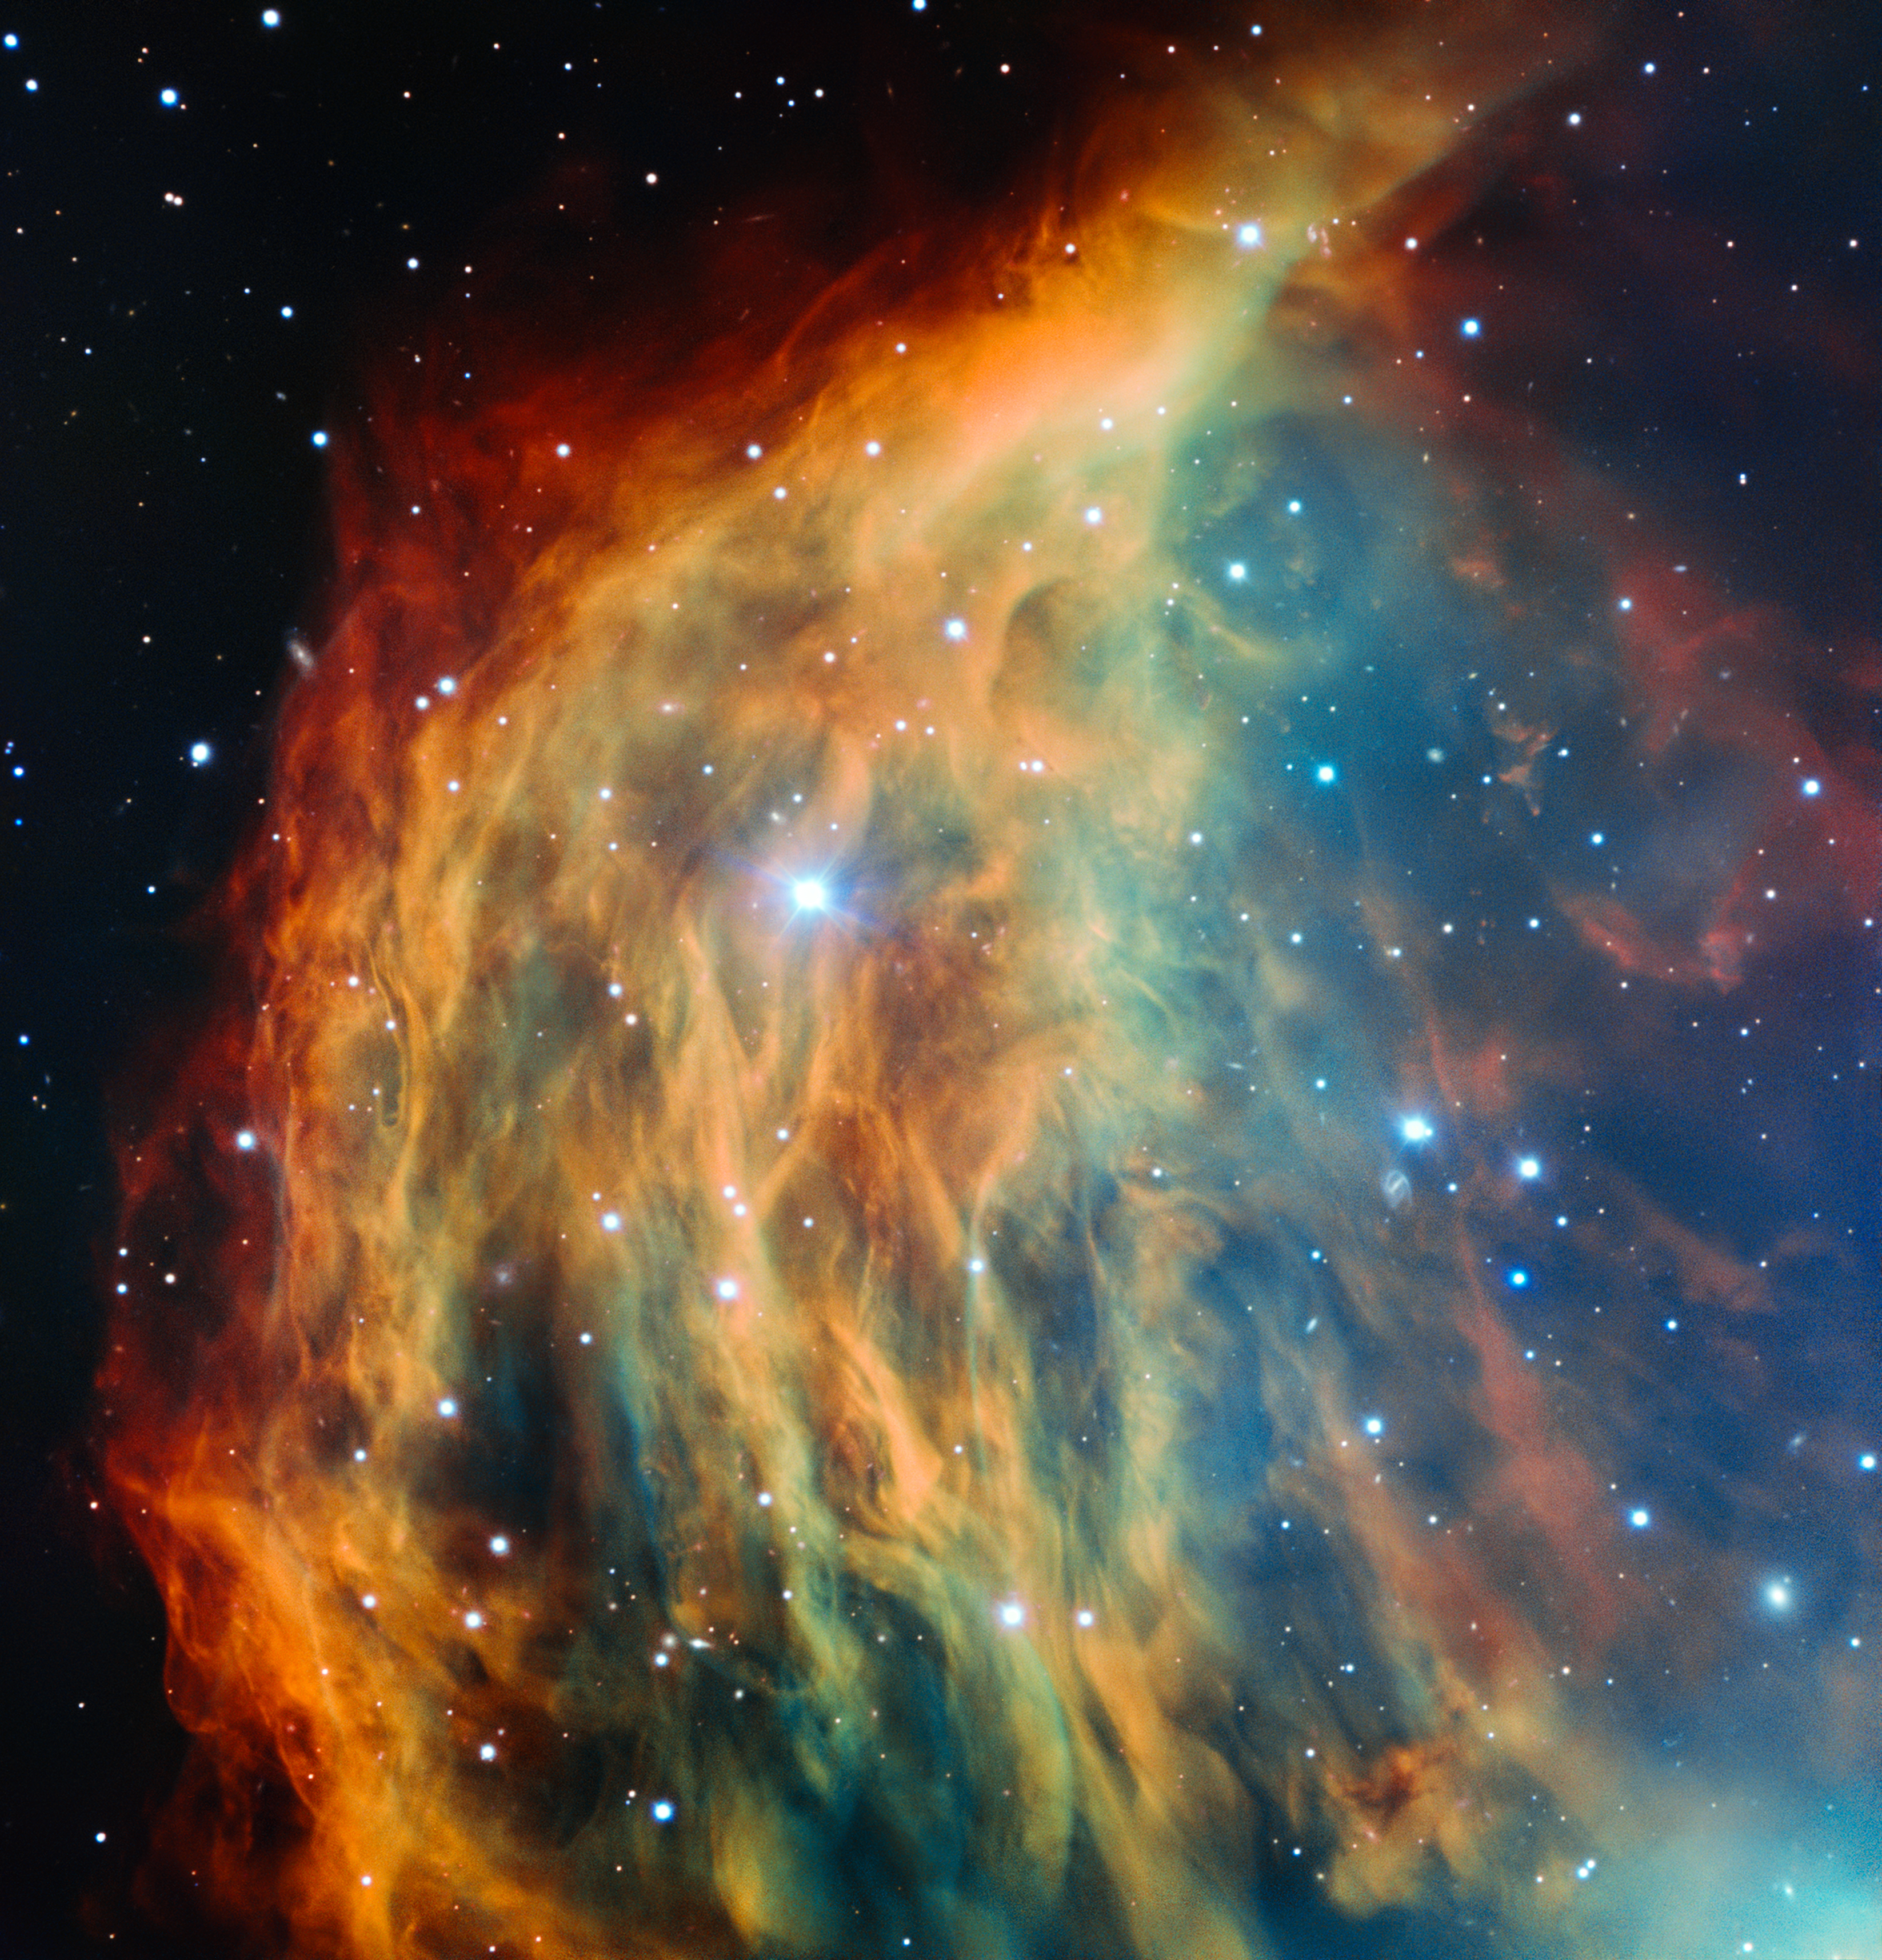

ESO’s Very Large Telescope images the Medusa Nebula

ESO’s Very Large Telescope in Chile has captured the most detailed image ever taken of the Medusa Nebula (also known Abell 21 and Sharpless 2-274). As the star at the heart of this nebula made its final transition into retirement, it shed its outer layers into space, forming this colourful cloud. The image foreshadows the final fate of the Sun, which will eventually also become an object of this kind.

Credit: ESO